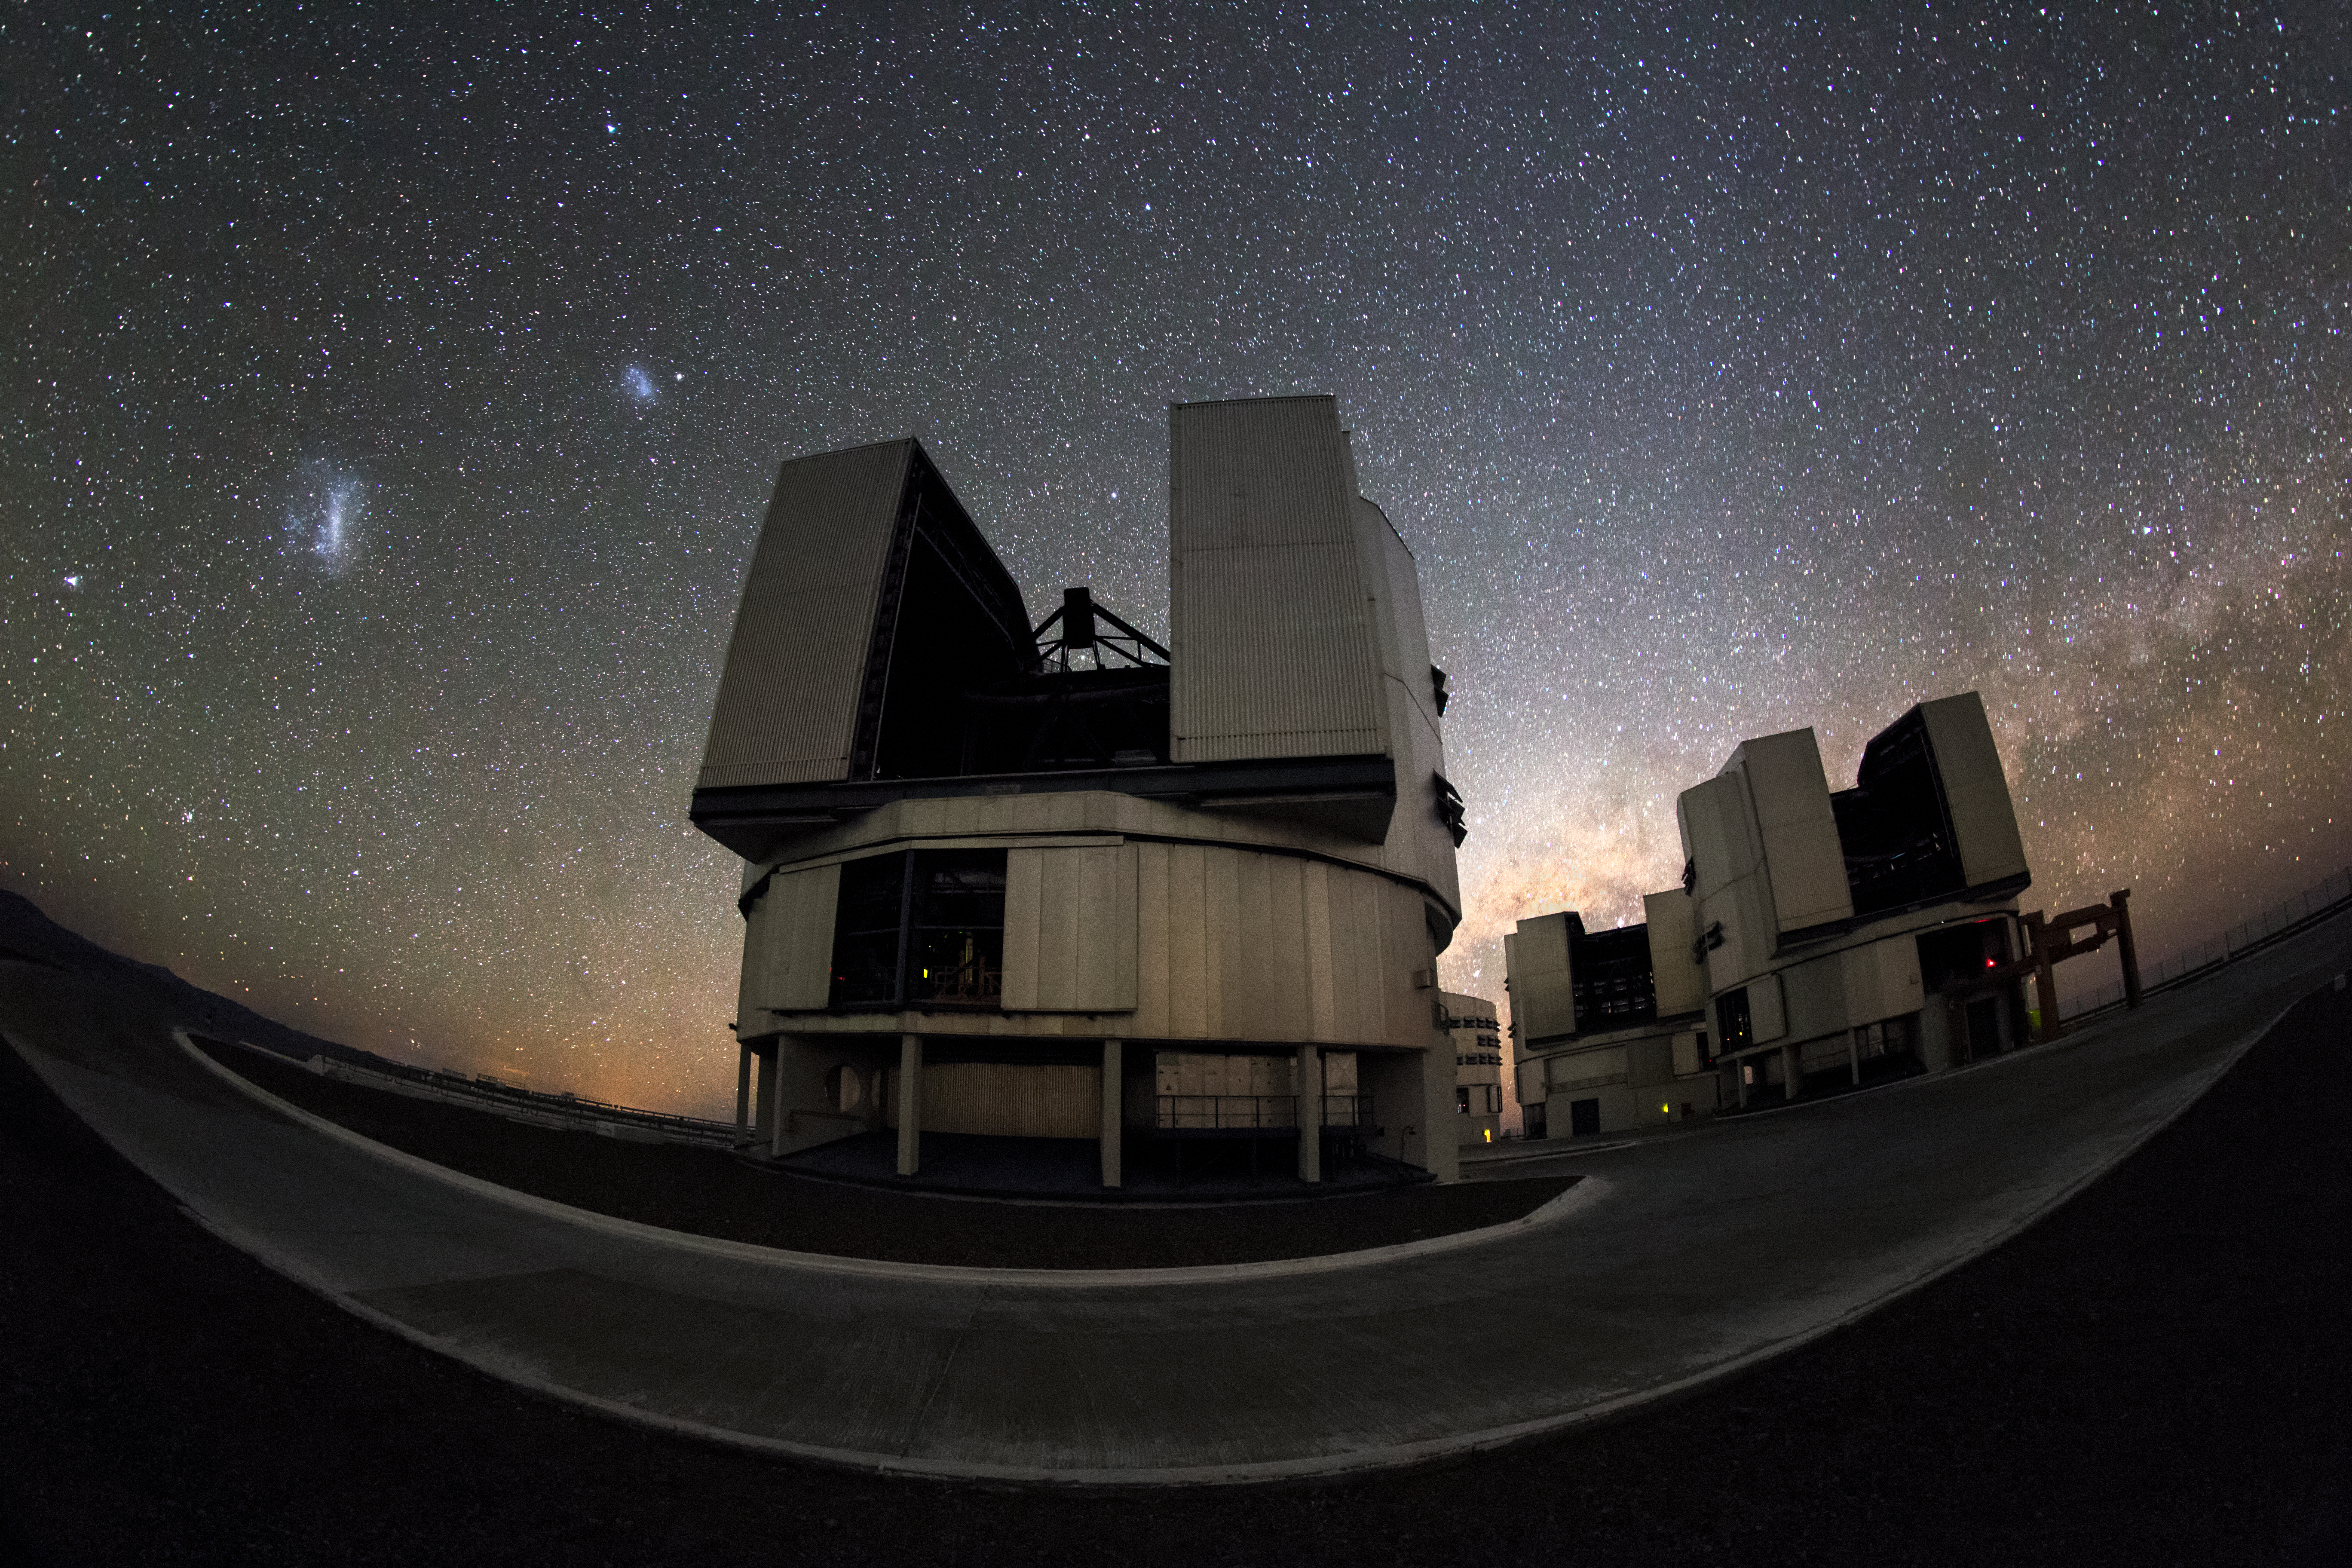

Large and small

In the background of this cropped fish-eye image, the Large and Small Magellanic Cloud galaxies are visible to the left of the Yepun Unit Telescope, one of four such 8.2-metre instruments situated at the ESO-operated Very Large Telescope (VLT). Centre right, the Zodiacal Light glows above the Milky Way, which lies beyond the horizon. The VLT is based at the Cerro Paranal site in the Atacama Desert of northern Chile.

Credit: ESO/M. Claro